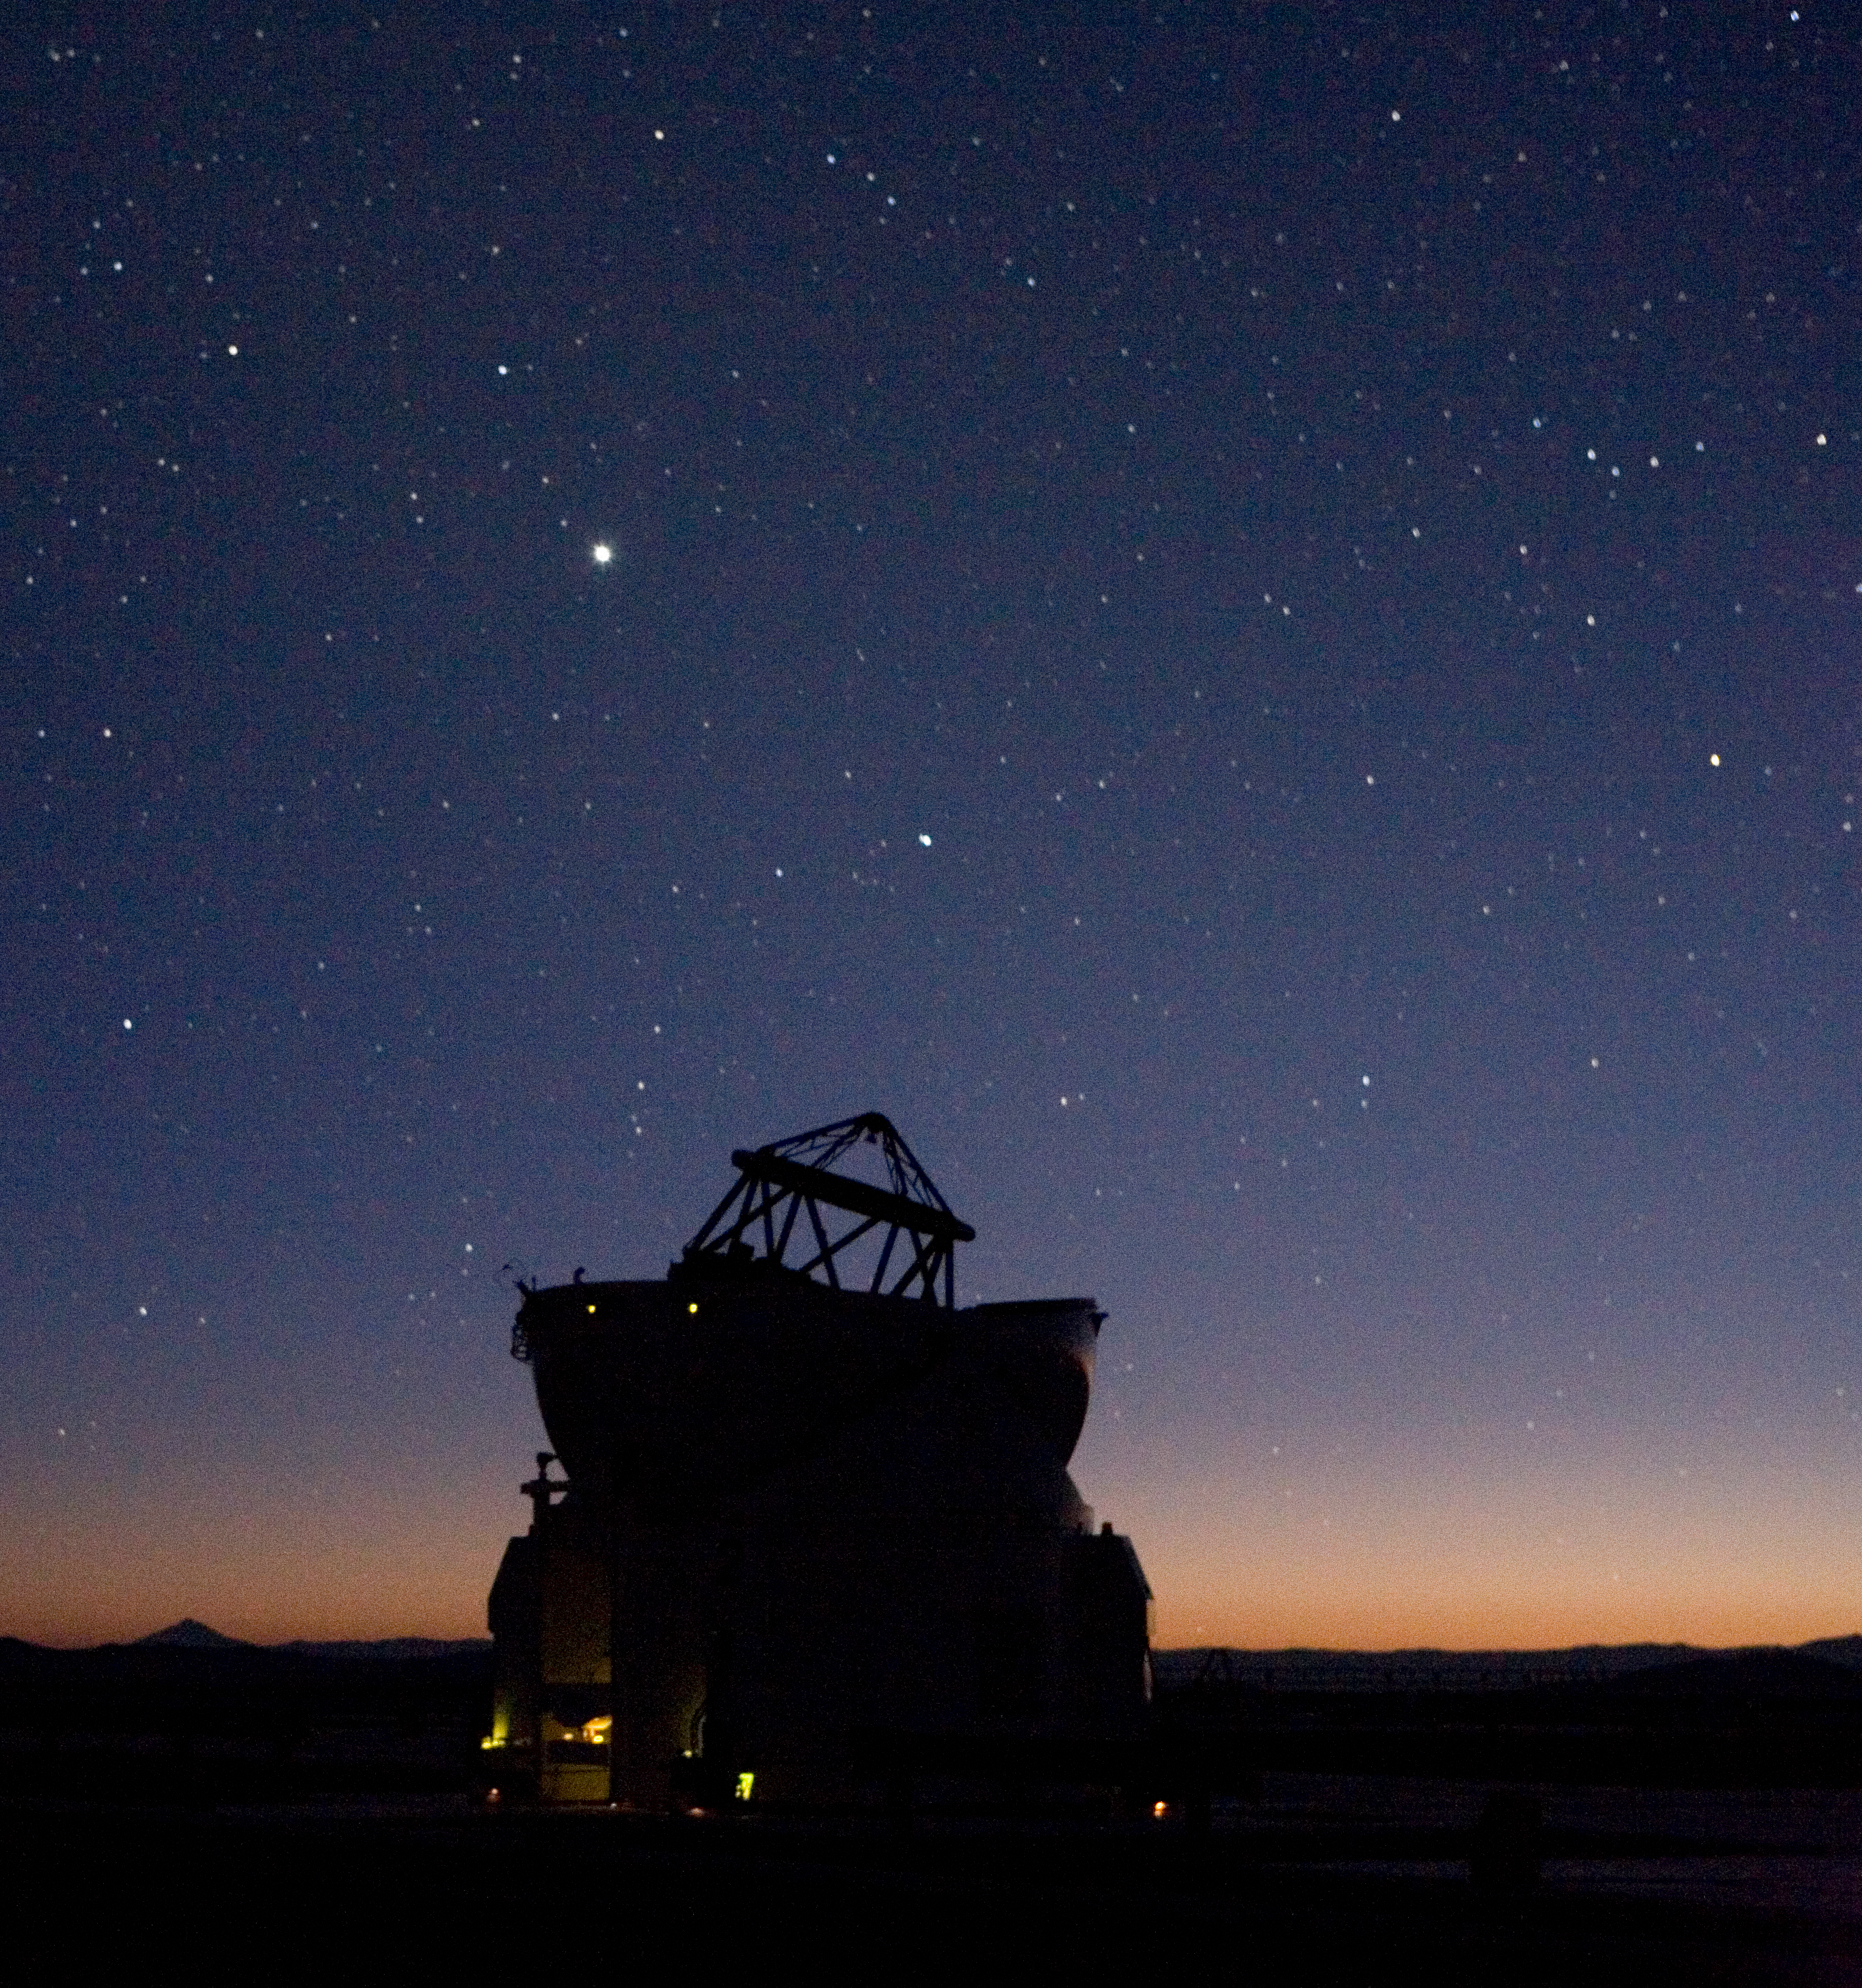

One Auxiliary Telescope under the sky

On the night of 15 December 2006, the fourth and last-to-be-installed VLTI Auxiliary Telescope (AT4) obtained its 'First Light'. The first images demonstrate that AT4 will be able to deliver the excellent image quality already delivered by the first three ATs. It will soon join its siblings to perform routinely interferometric measurements.

Credit: ESO